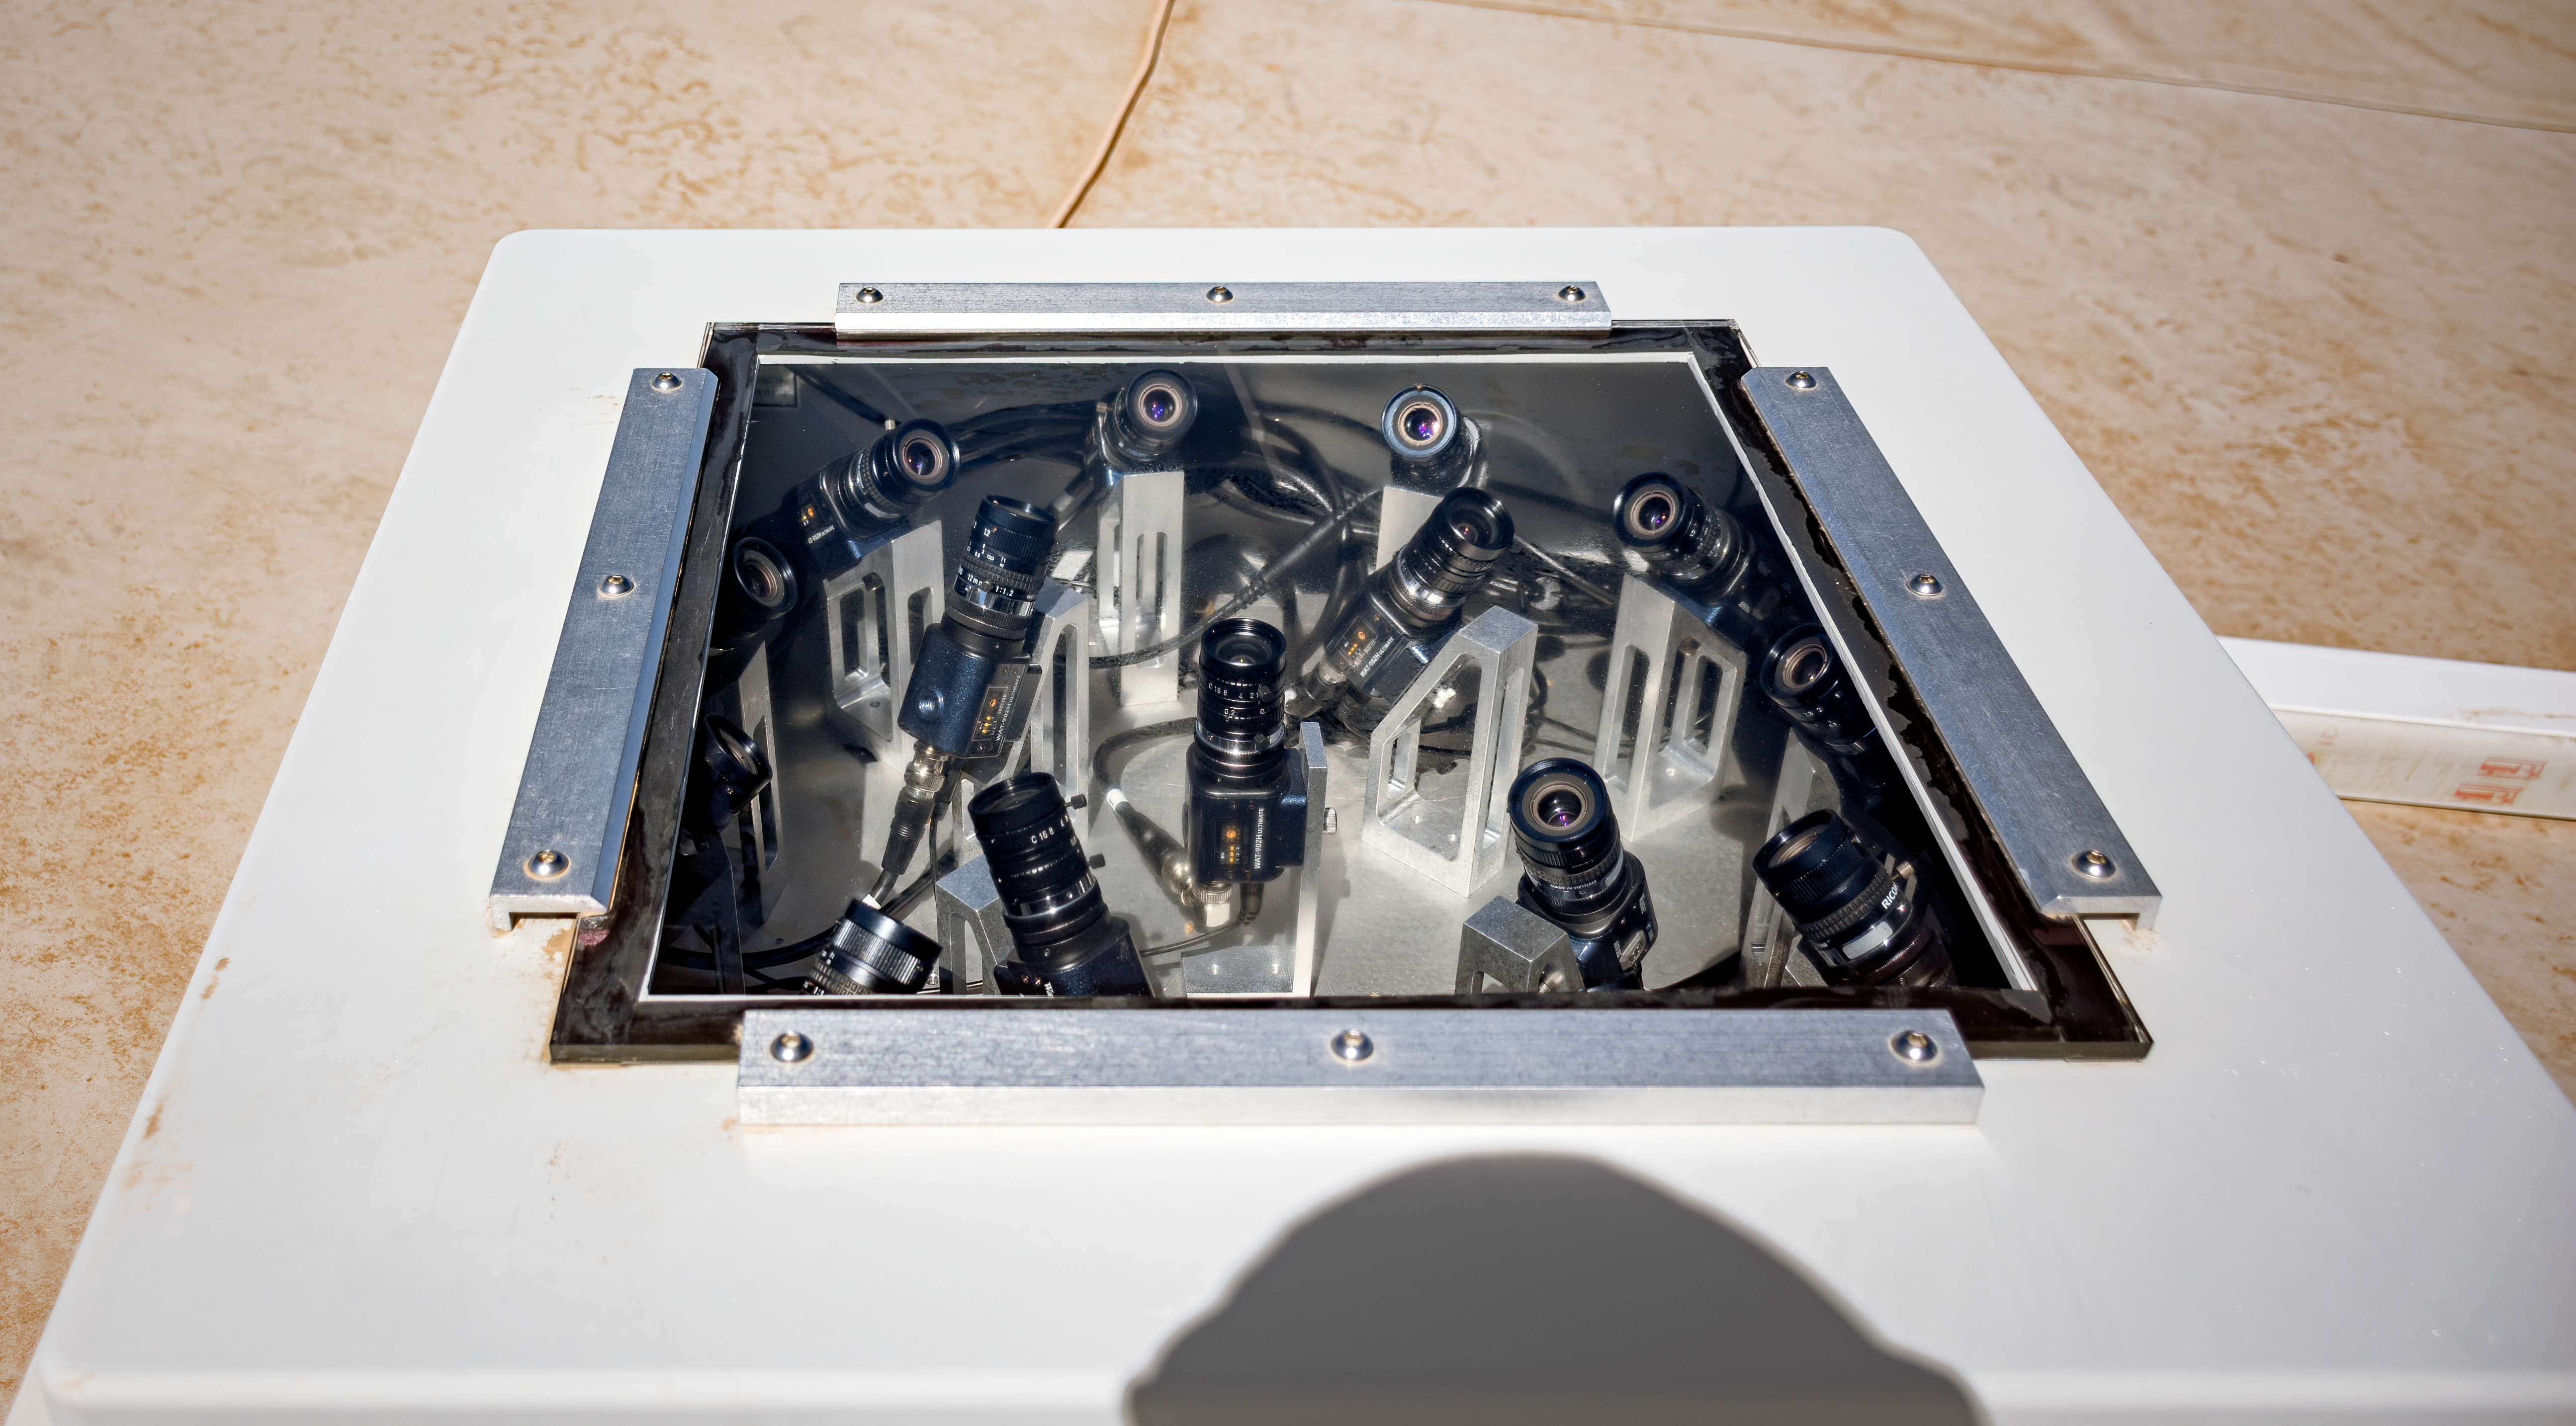

CAMS Chile Cerro Tololo

The CAMS Chile Cerro Tololo experiment.

Credit: CTIO/NOIRLab/NSF/AURA/D. Munizaga